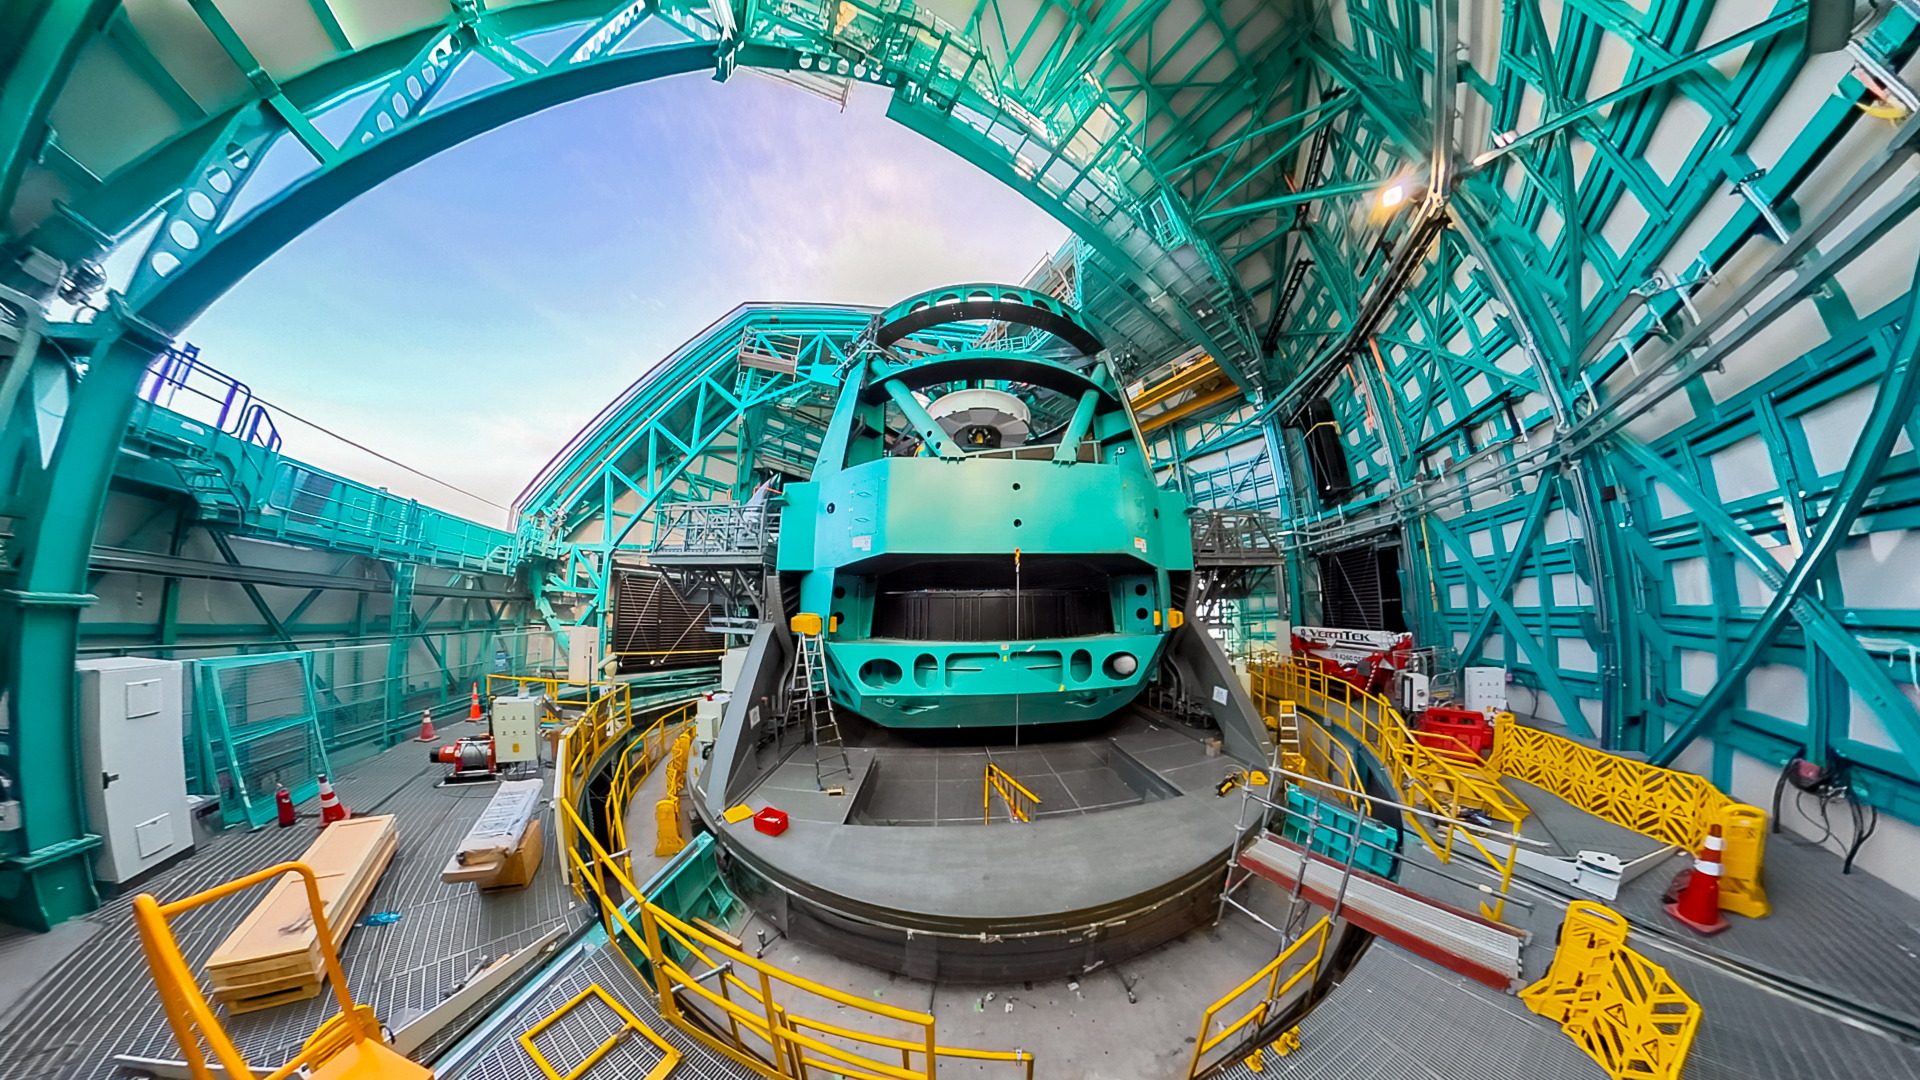

Simonyi Survey Telescope Mount

The Simonyi Survey Telescope mount at the Vera C. Rubin Observatory on Cerro Pachón in Chile.

Credit: RubinObs/NOIRLab/SLAC/NSF/DOE/AURA/H. Stockebrand